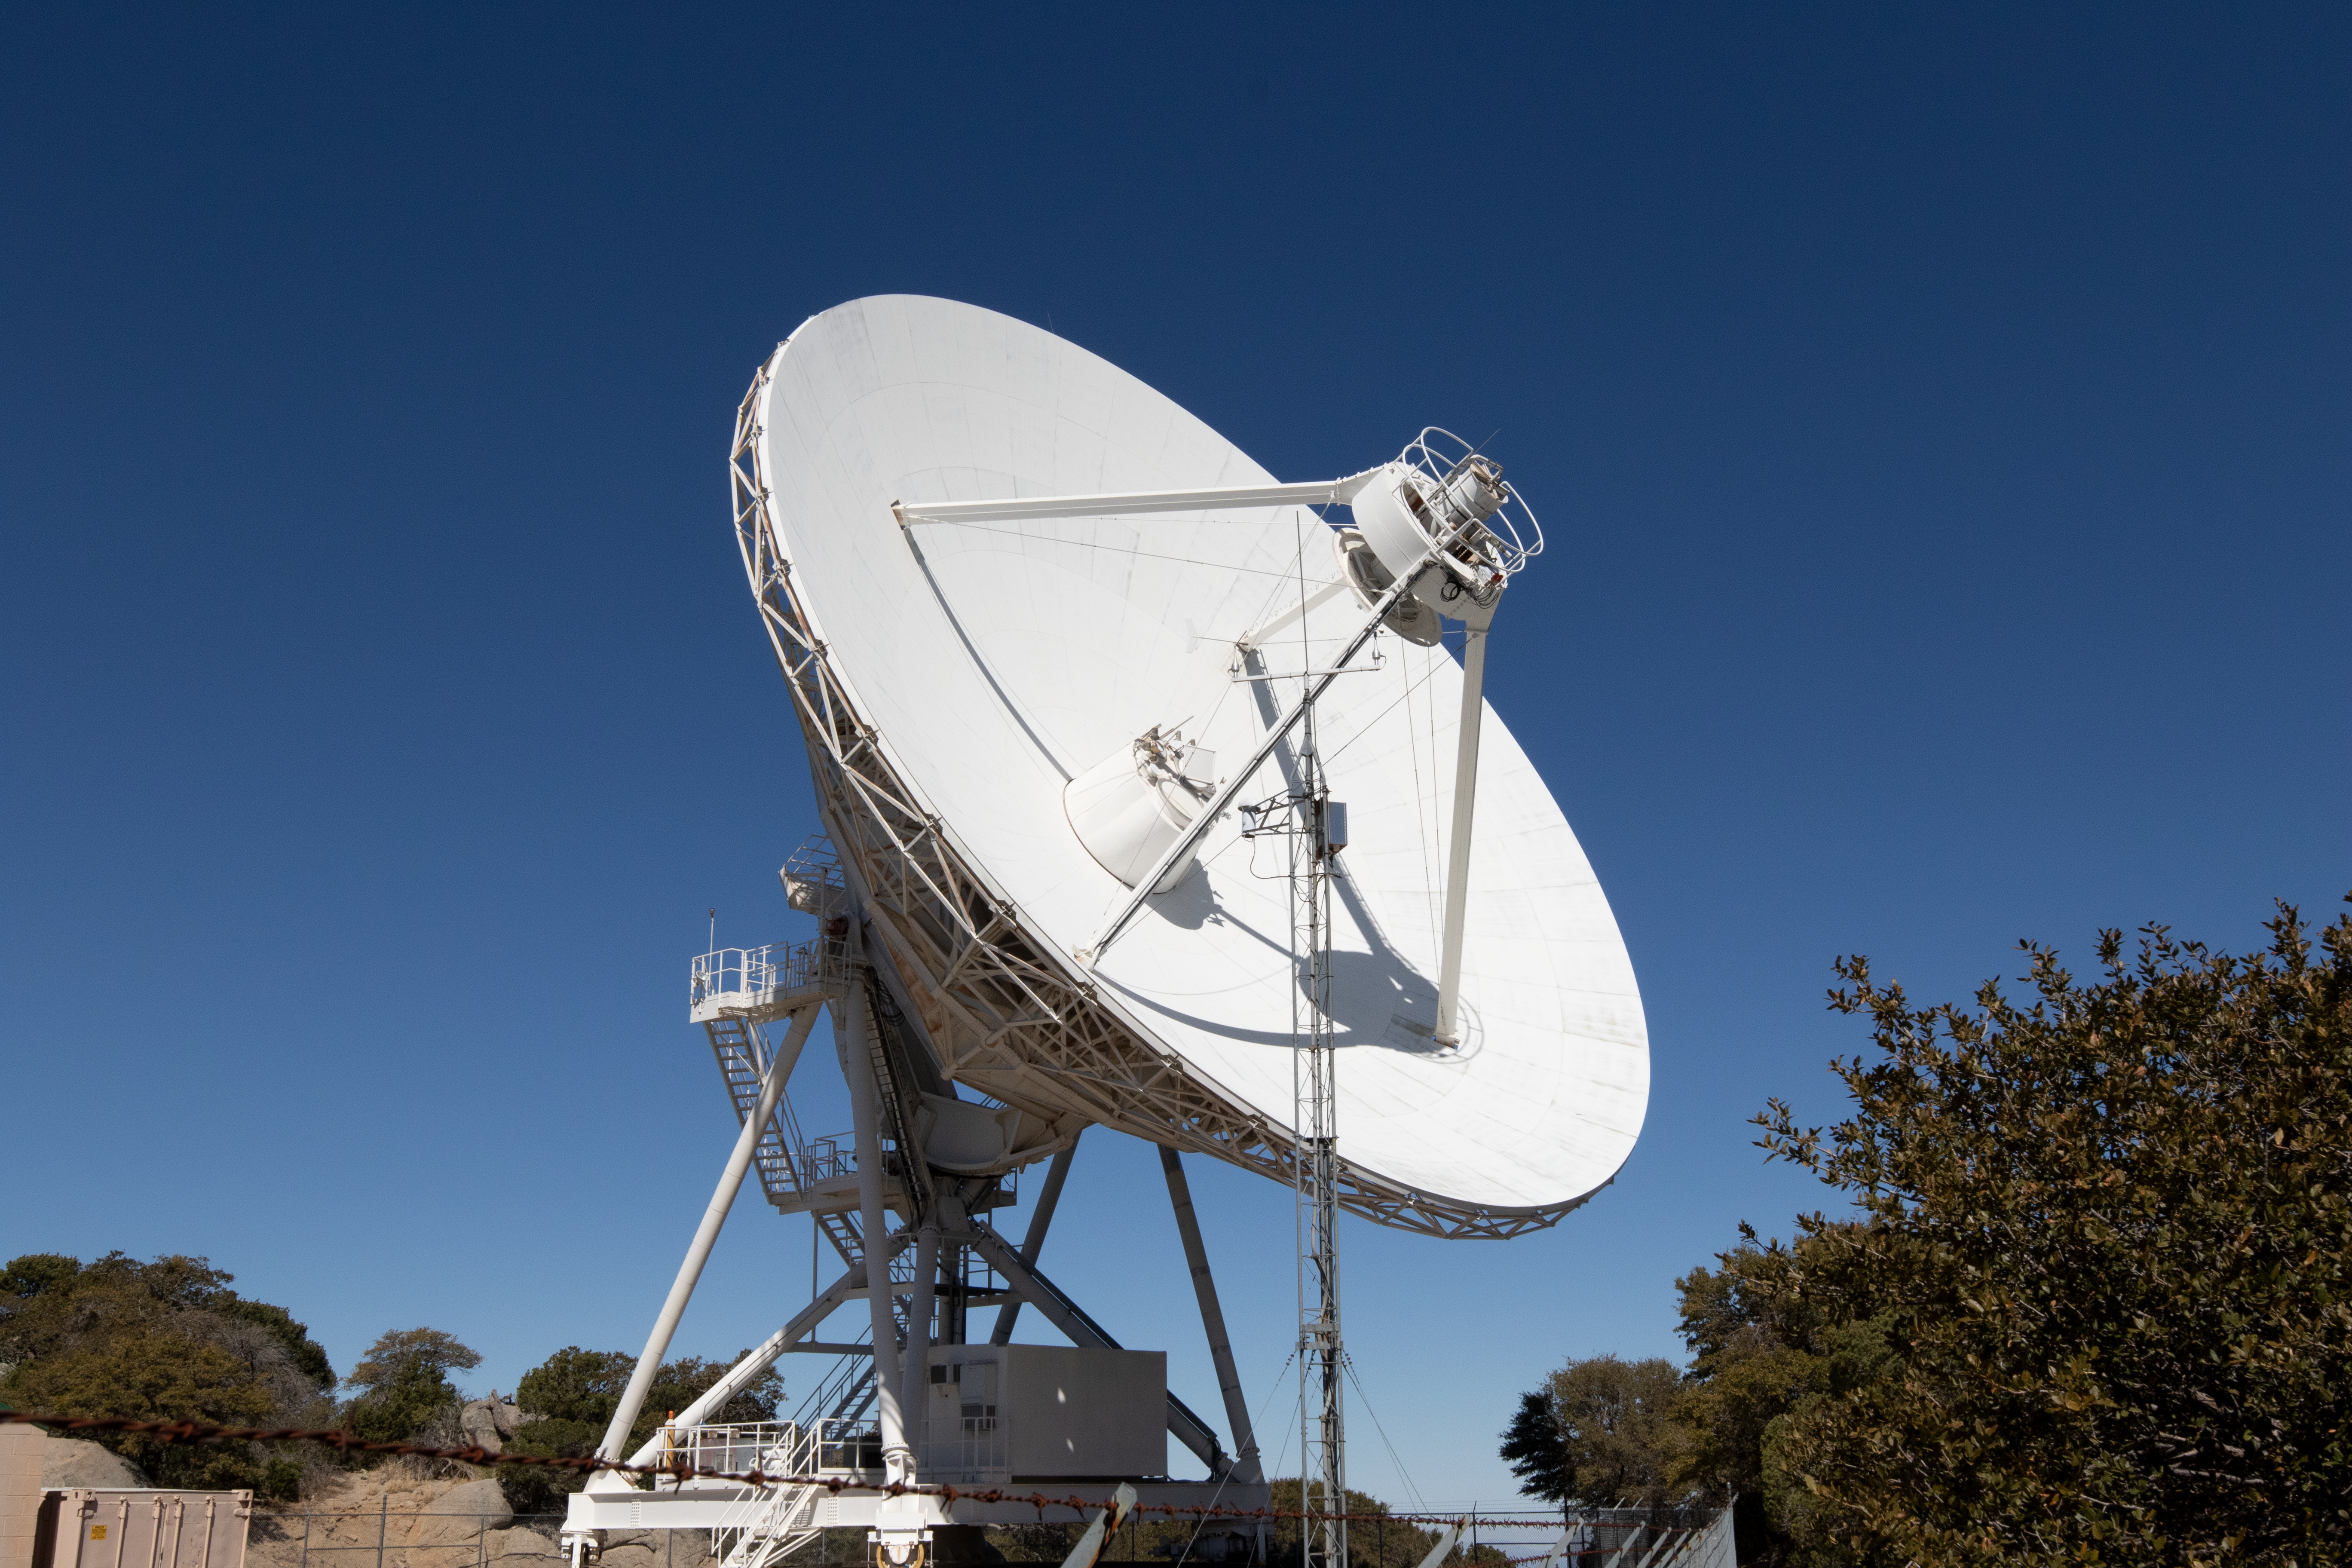

Very Long Baseline Array Dish

The Very Long Baseline Array antenna on Kitt Peak National Observatory in Arizona.

Credit: Kitt Peak National Observatory/NOIRLab/NSF/AURA/P. Marenfeld